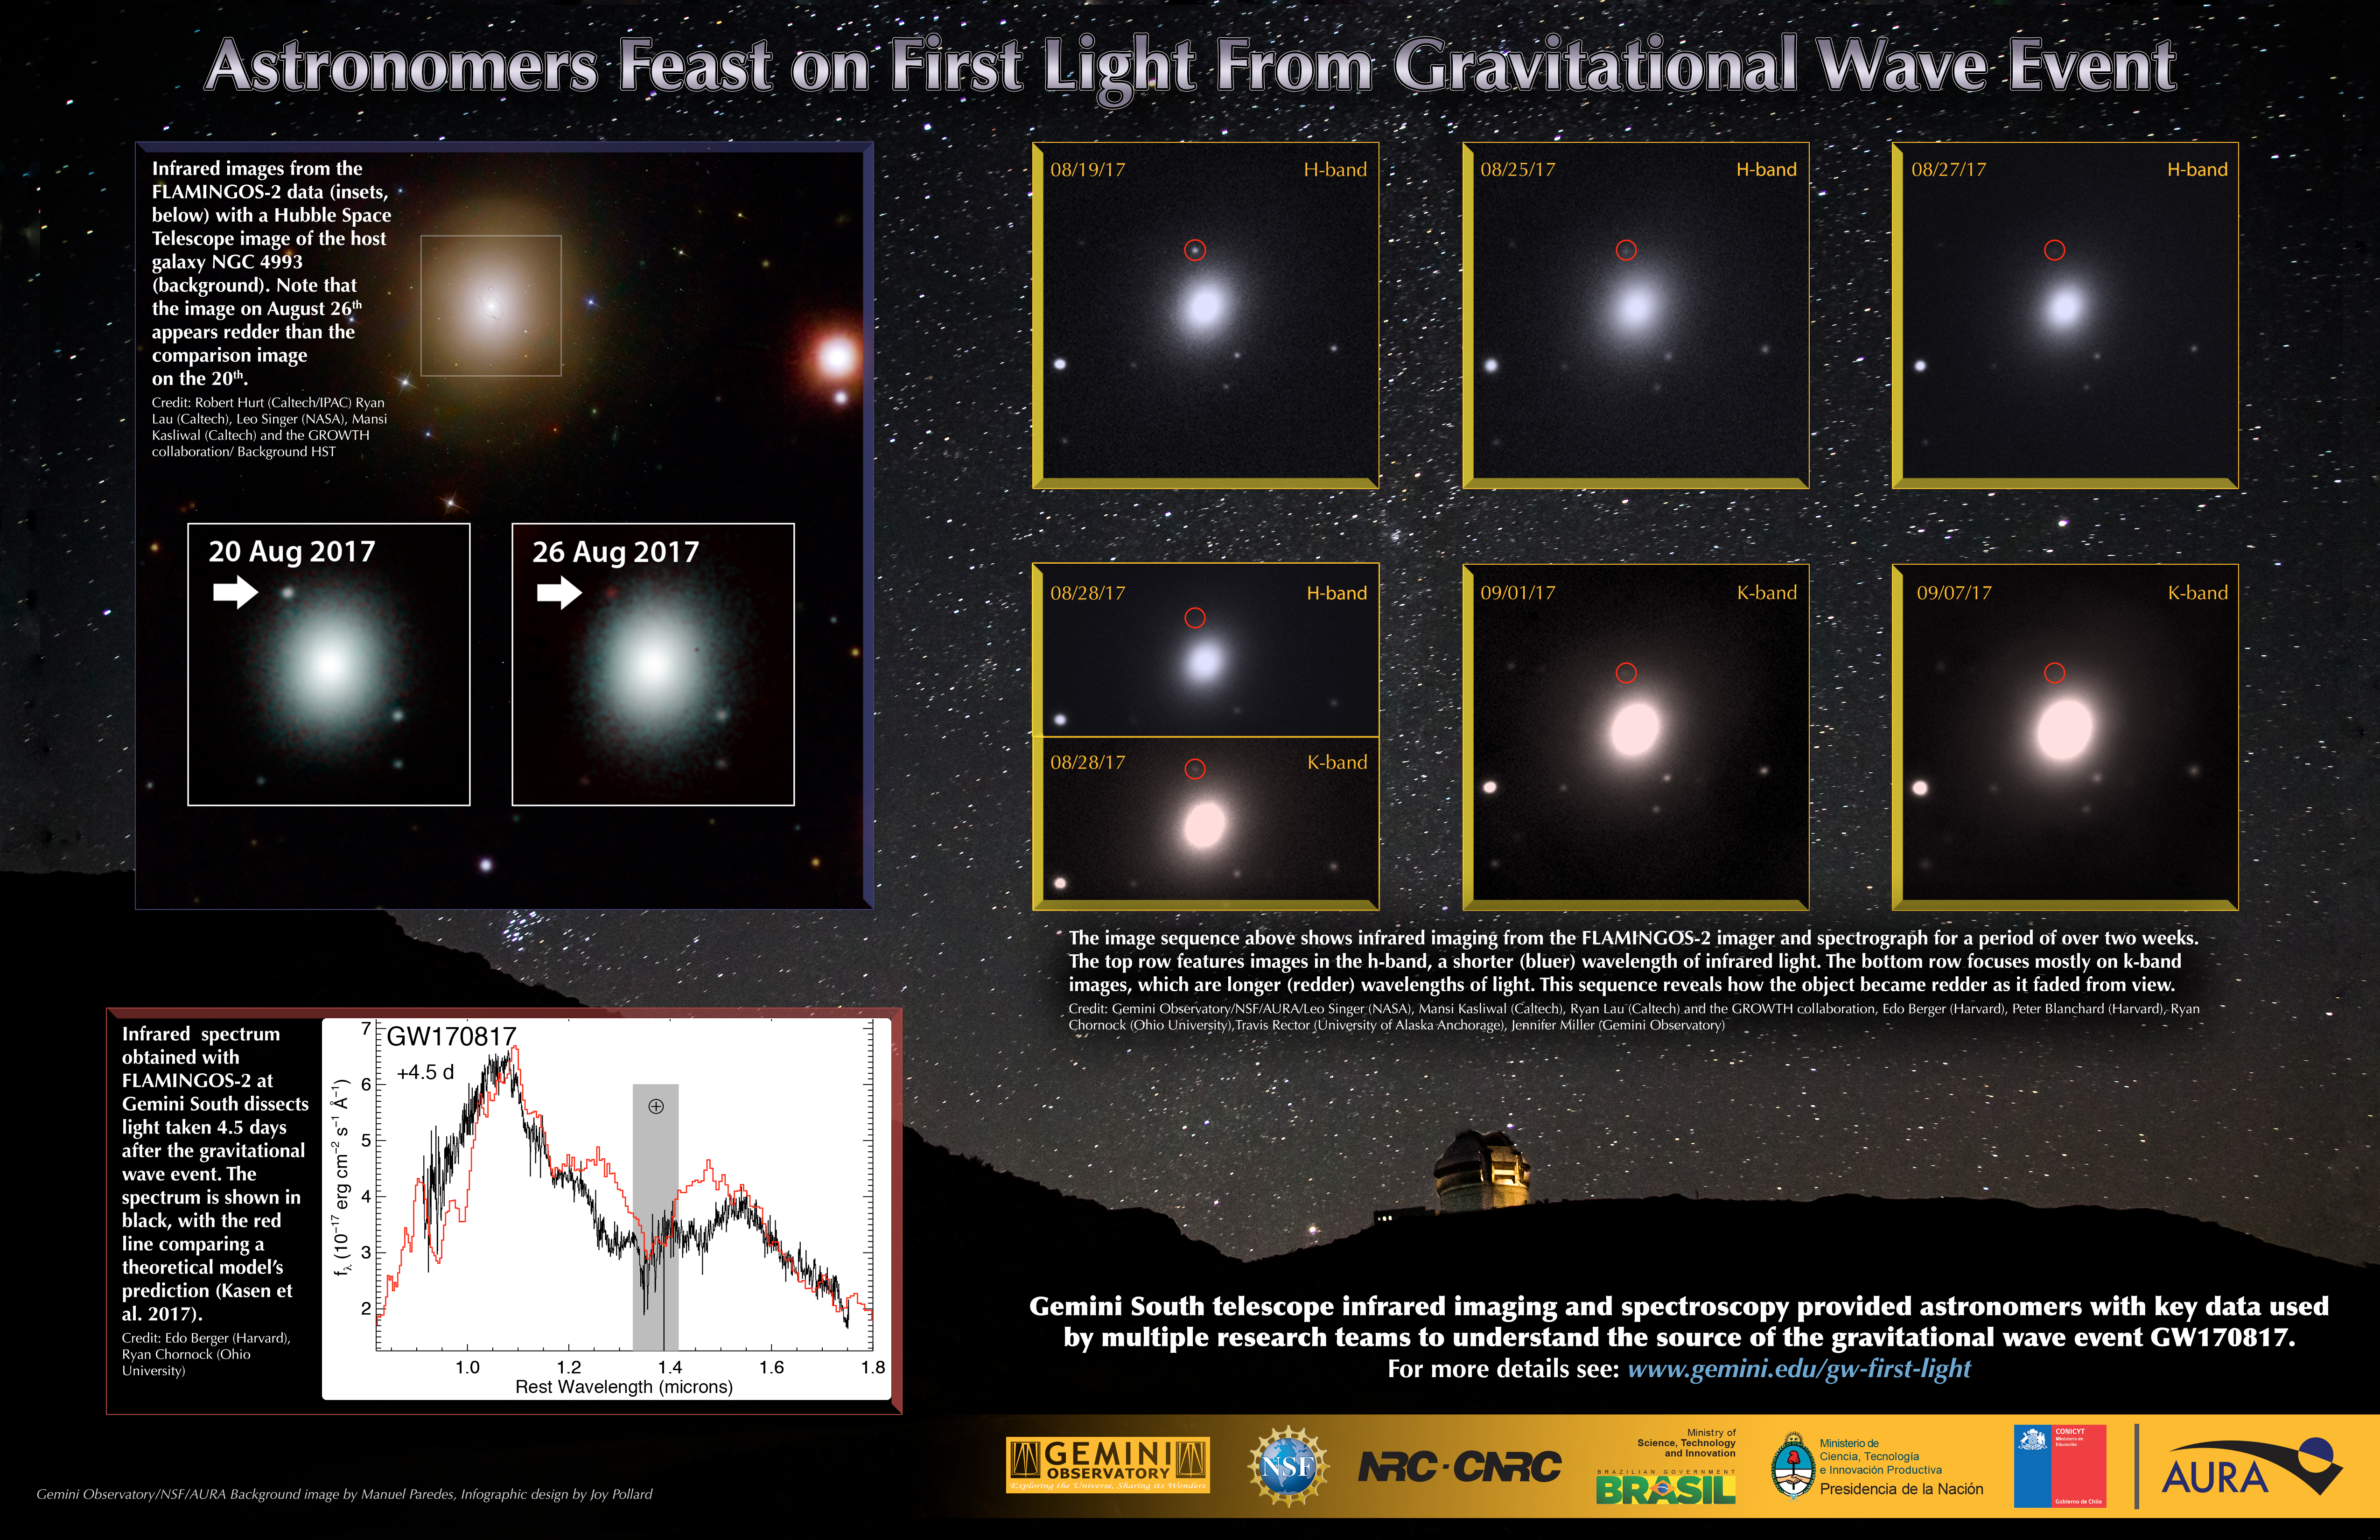

Astronomers Feast on First Light From Gravitational Wave Event

Overview of Gemini imaging and spectroscopic observations of GW170817.

Credit: NOIRLab